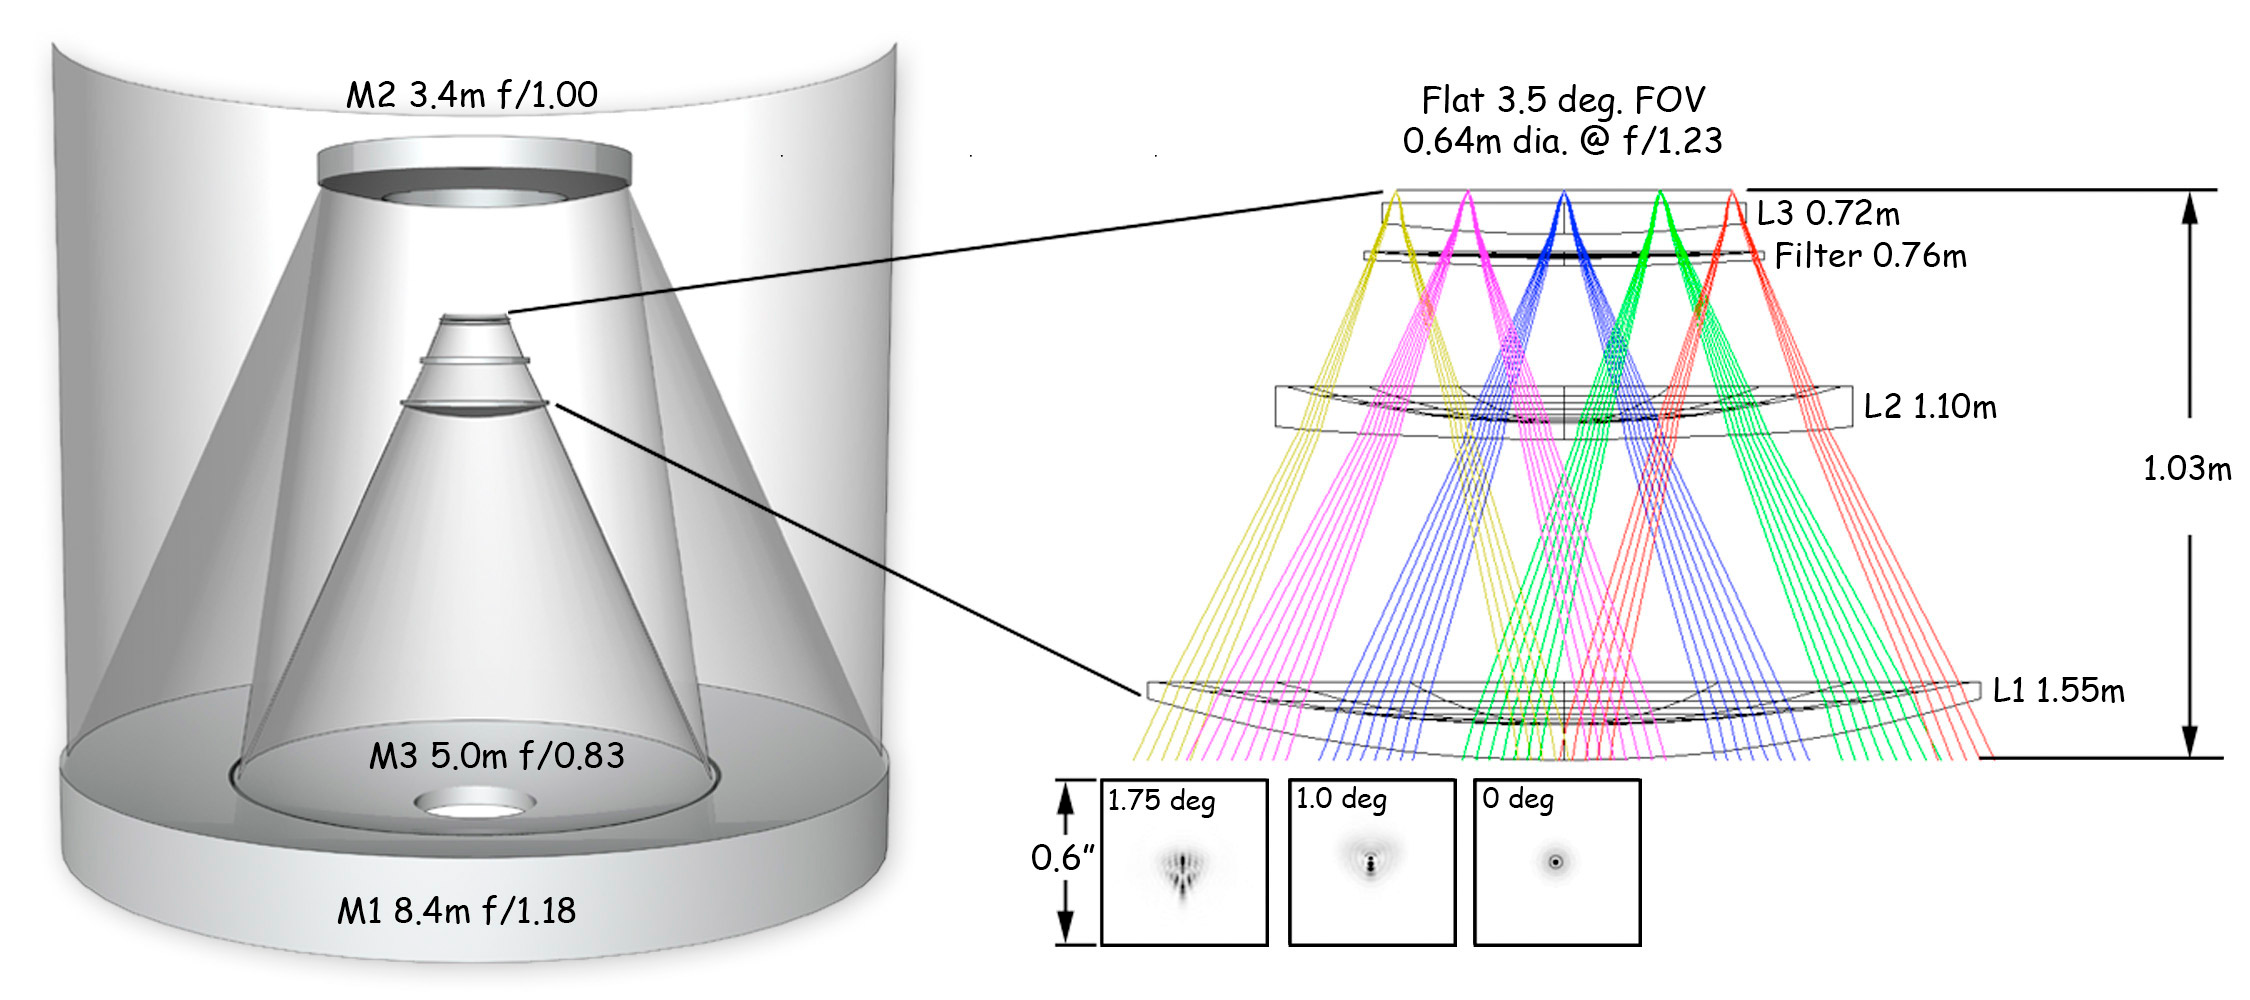

Optical layout of LSST

This image shows the mirror's optics as well as the lenses in the camera, the filter placement, and the associated point spread functions.

Credit: Vera C. Rubin Observatory/ NOIRLab/NSF/AURA